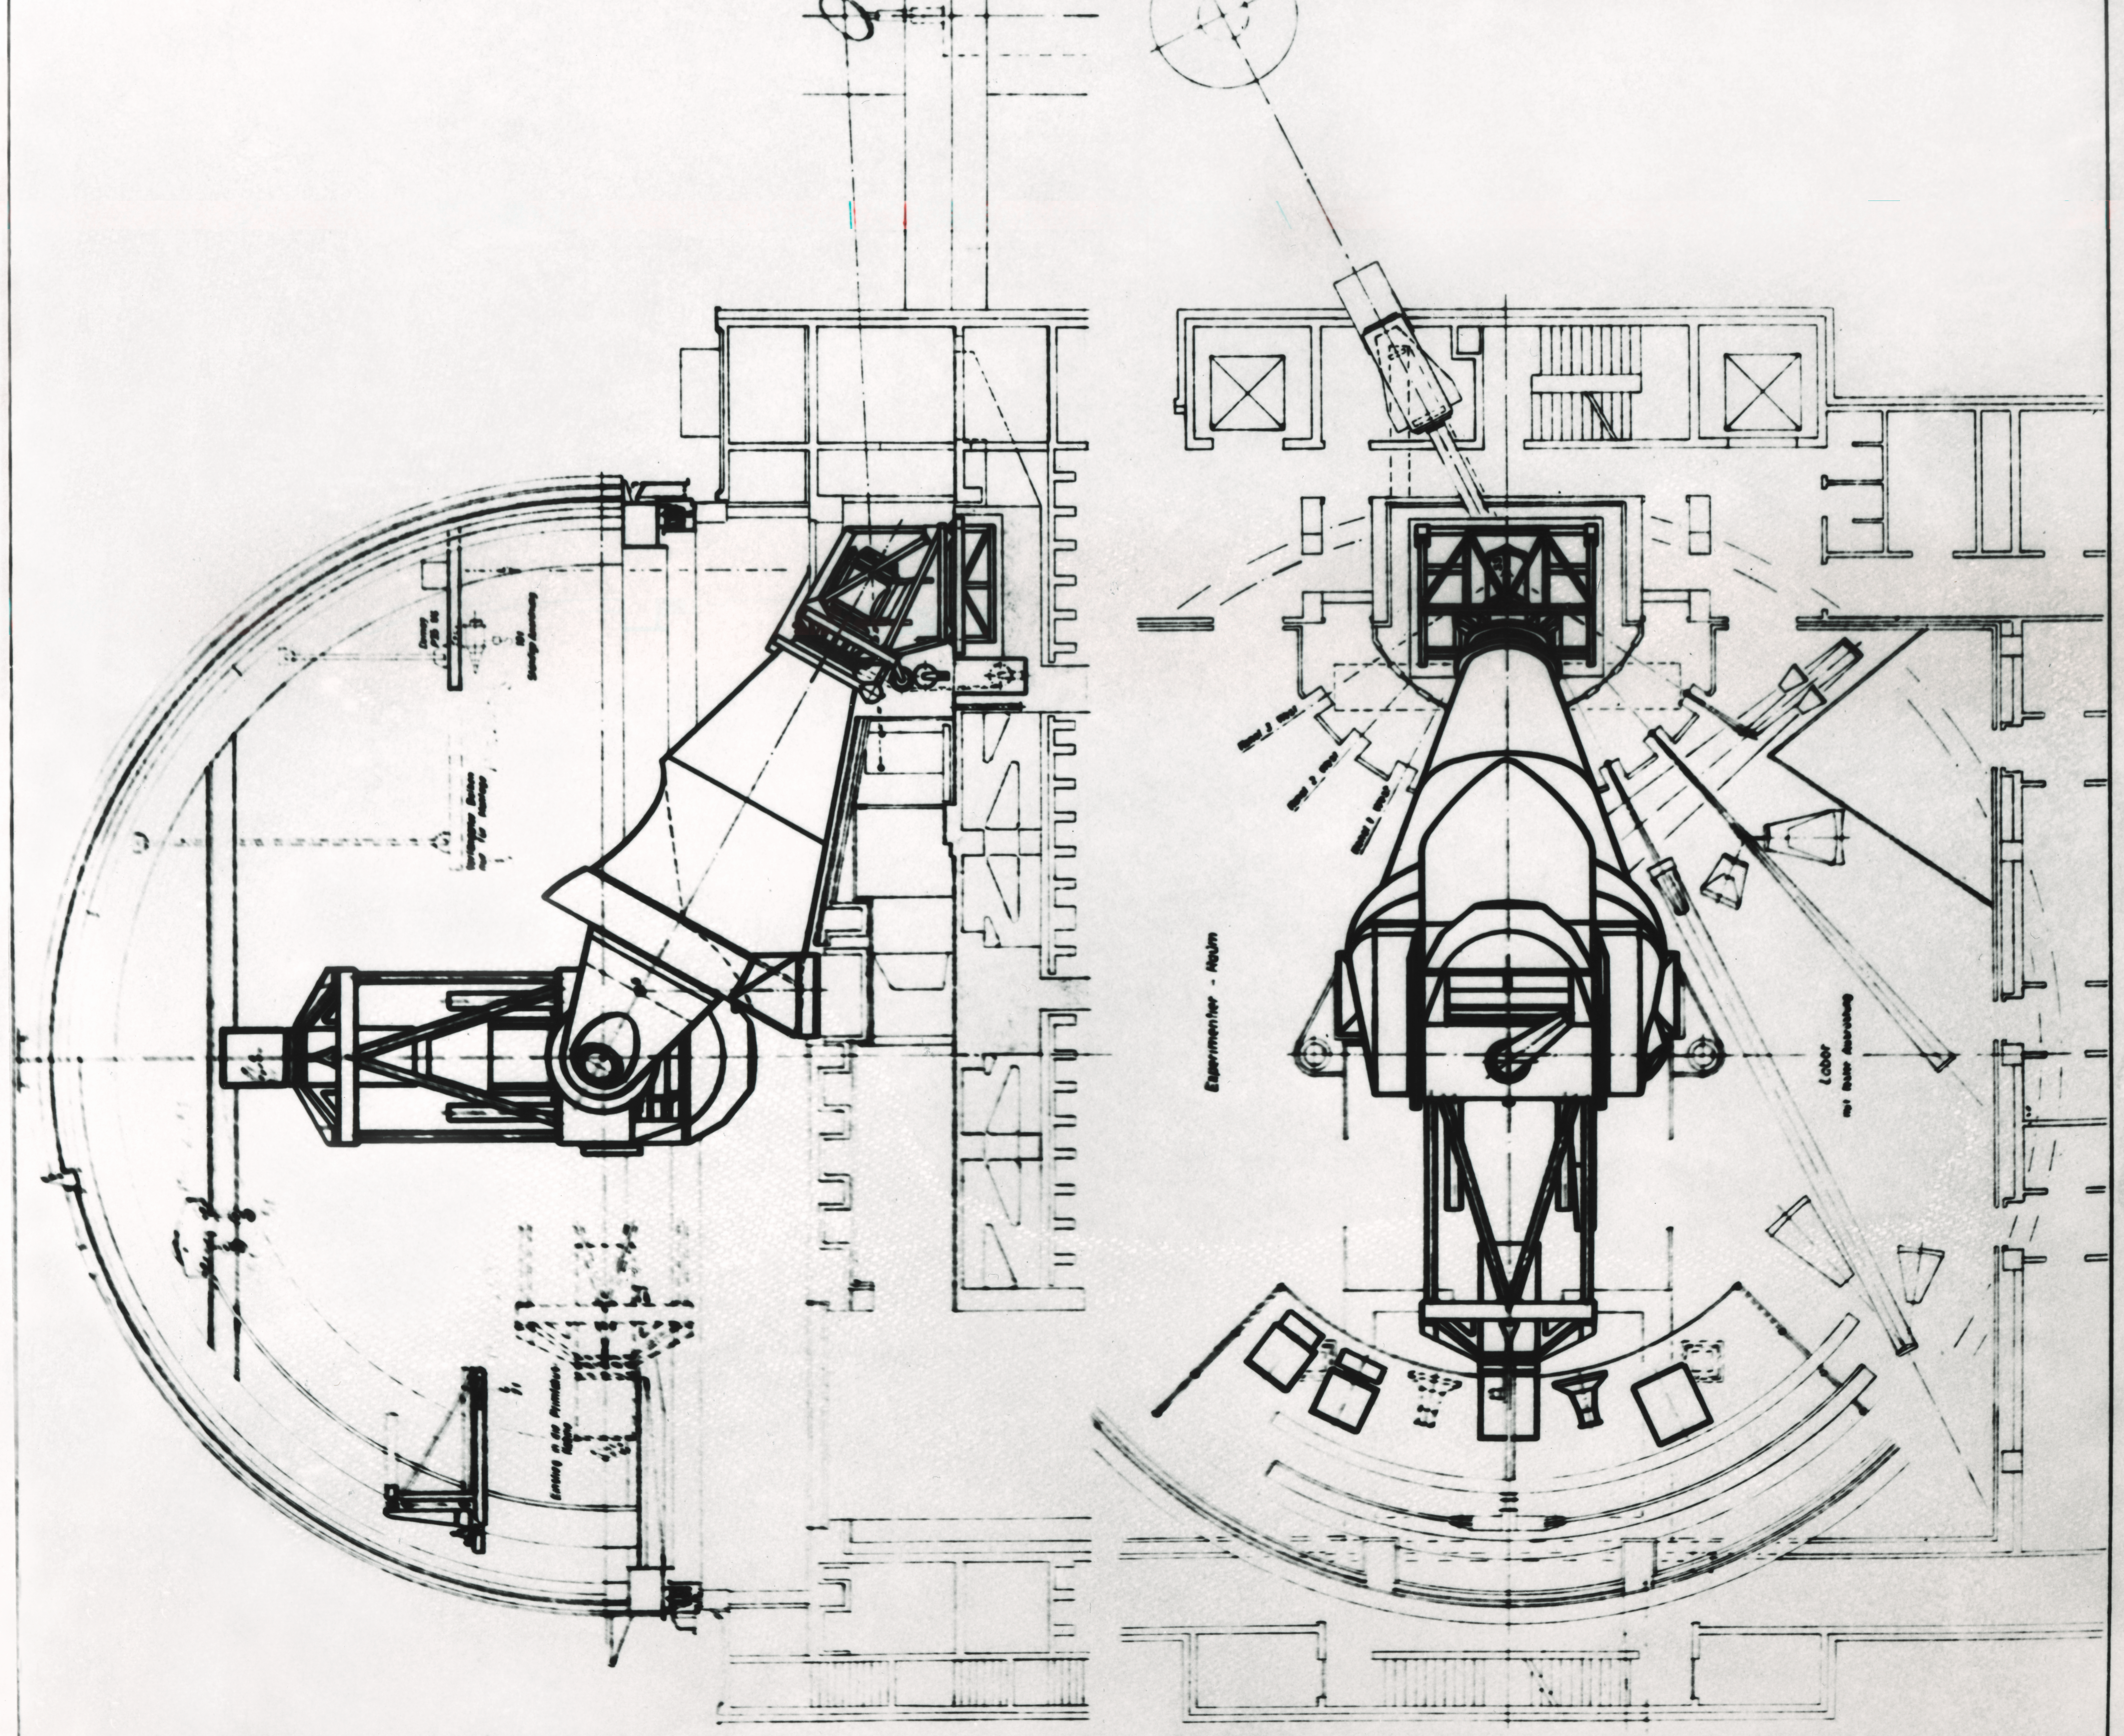

ESO 3.6-metre telescope design drawings

The ESO 3.6-metre telescope facility design cross sections.

Credit: ESO